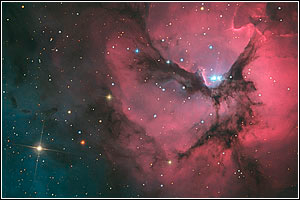

Trifid Nebula

Credit: NOIRLab